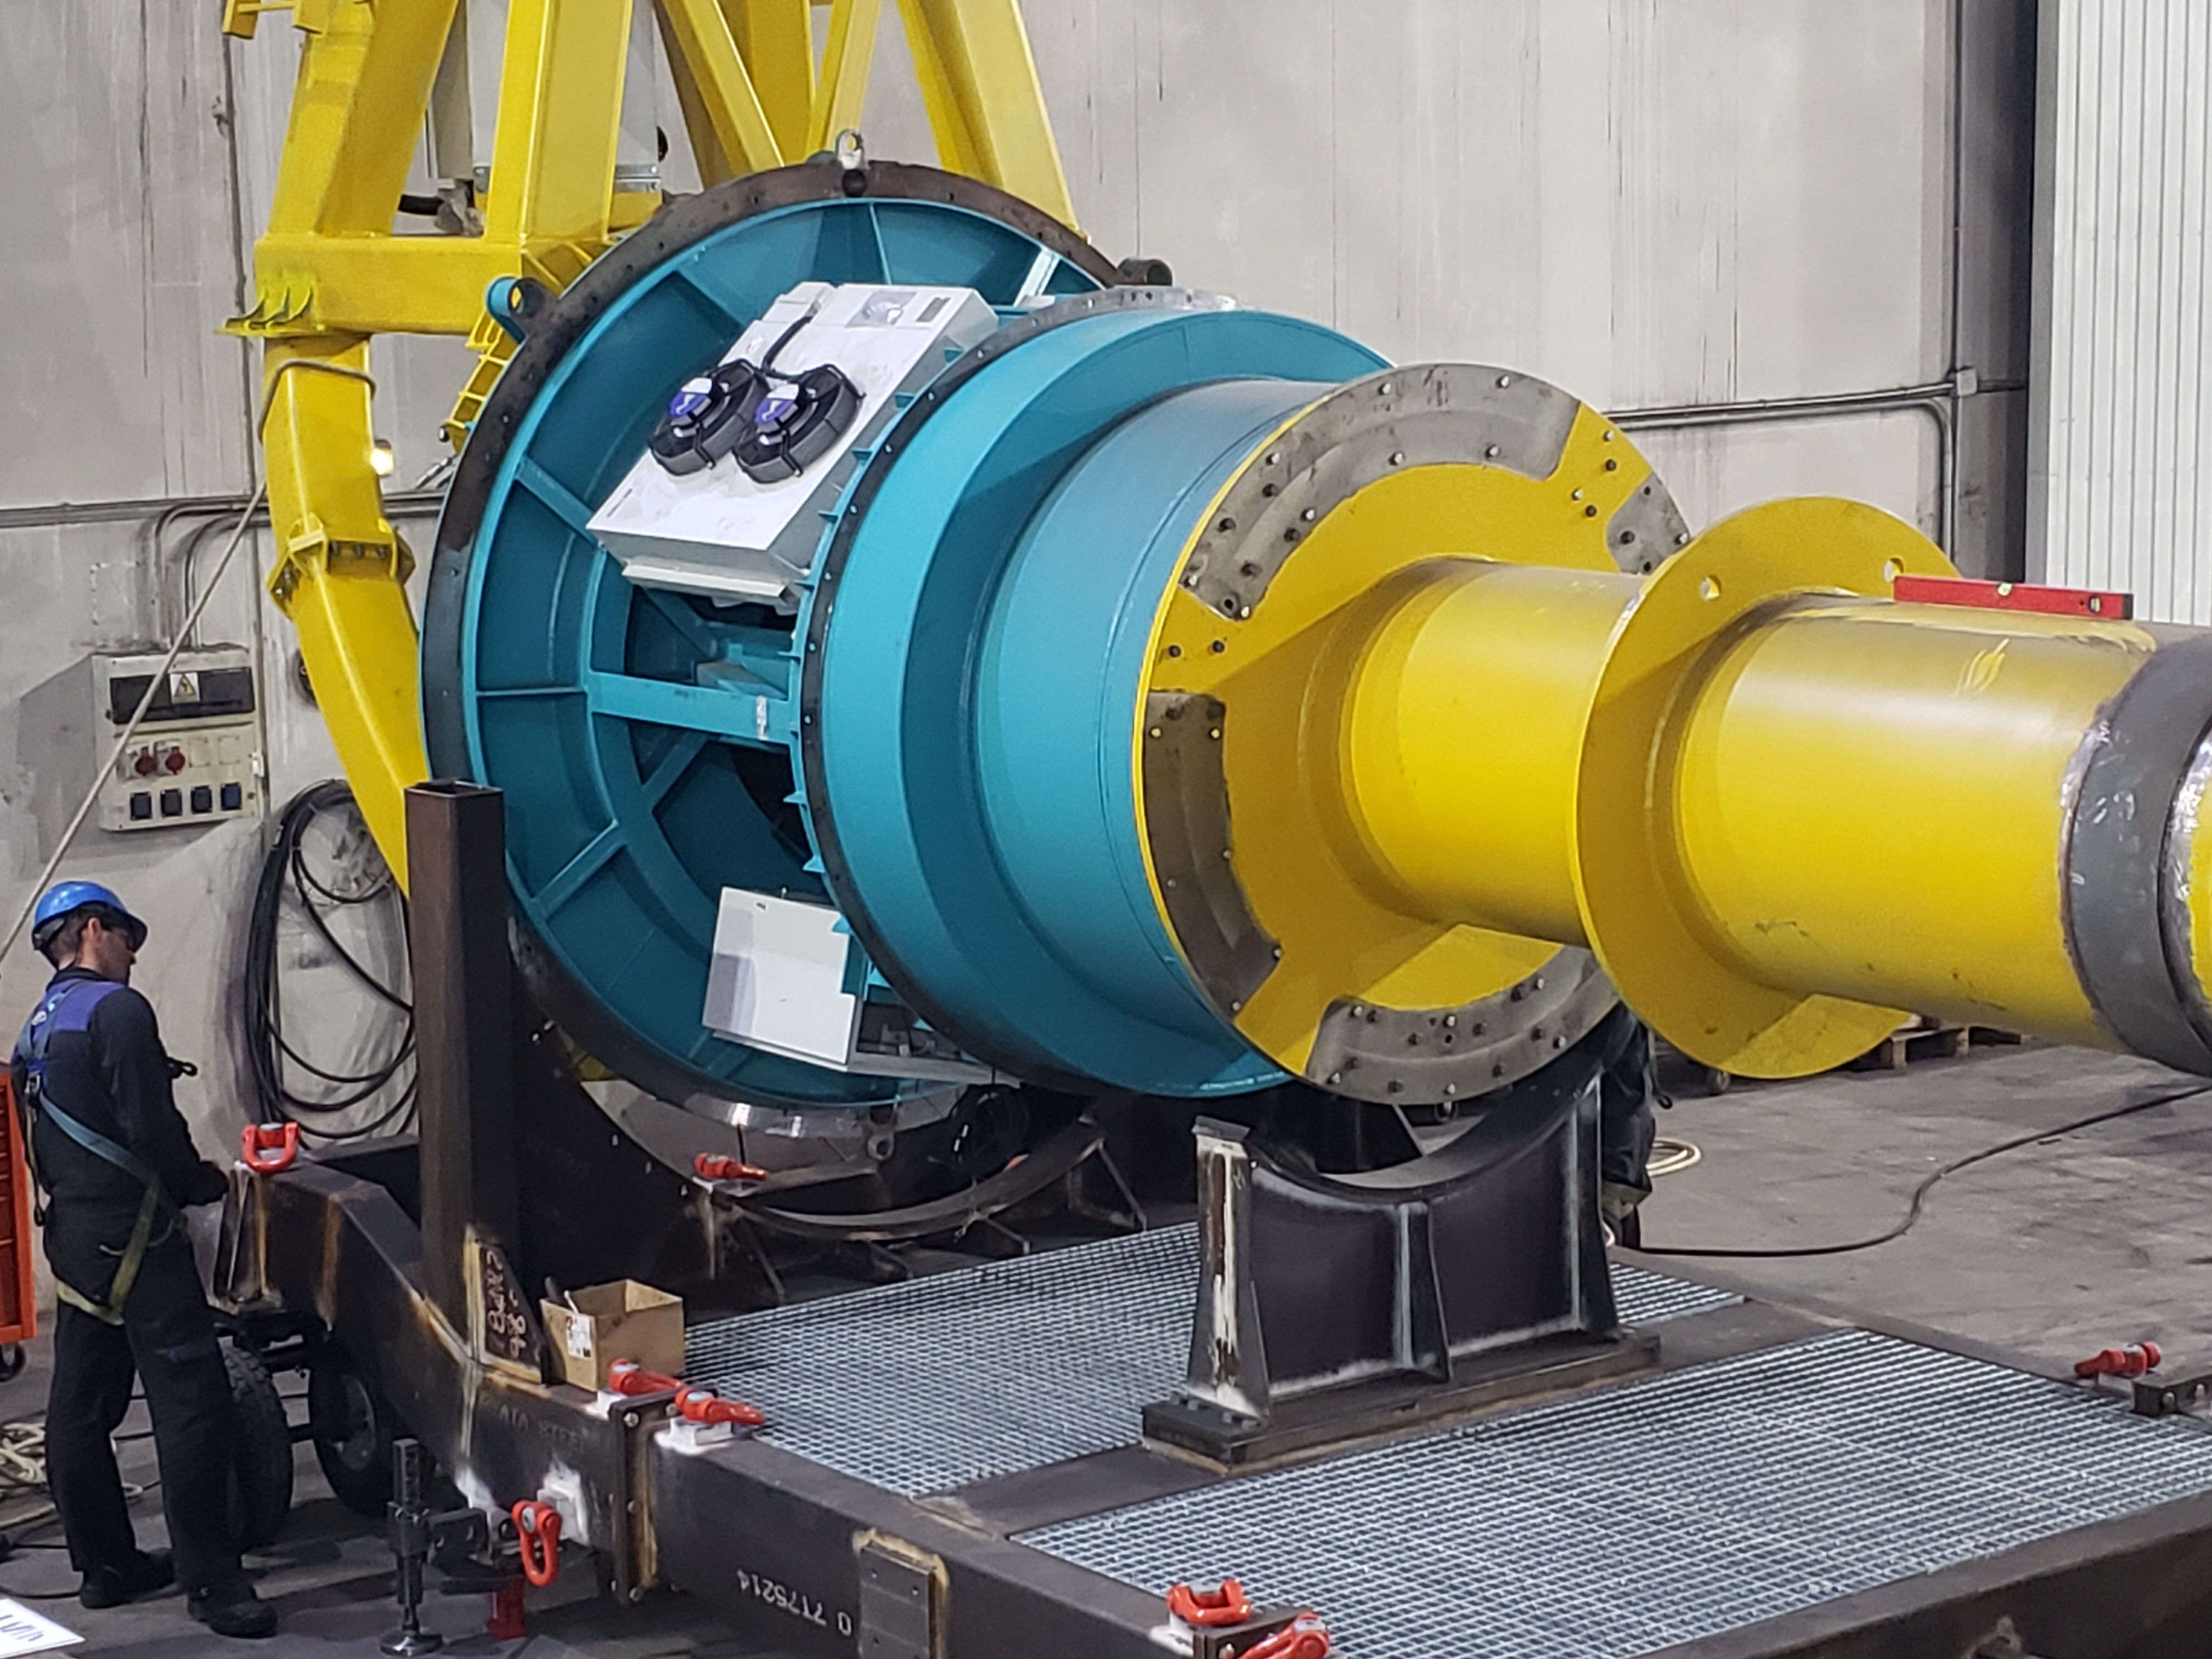

TMA Camera Lifting Fixture Testing

One of the activities included in Factory Acceptance Testing of the Telescope Mount Assembly (TMA) is insertion and removal of the surrogate camera, a steel structure that approximates the mass of the LSST camera assembly, using the camera lifting fixture. The camera lifting fixture, like the TMA, was fabricated at the Asturfeito factory in Spain. Using a surrogate camera for these tests ensures that any issues arising during the insertion or removal process can be addressed long before the real--and far more delicate--camera is integrated with the TMA in Chile.

Credit: Rubin Observatory/NSF/AURA